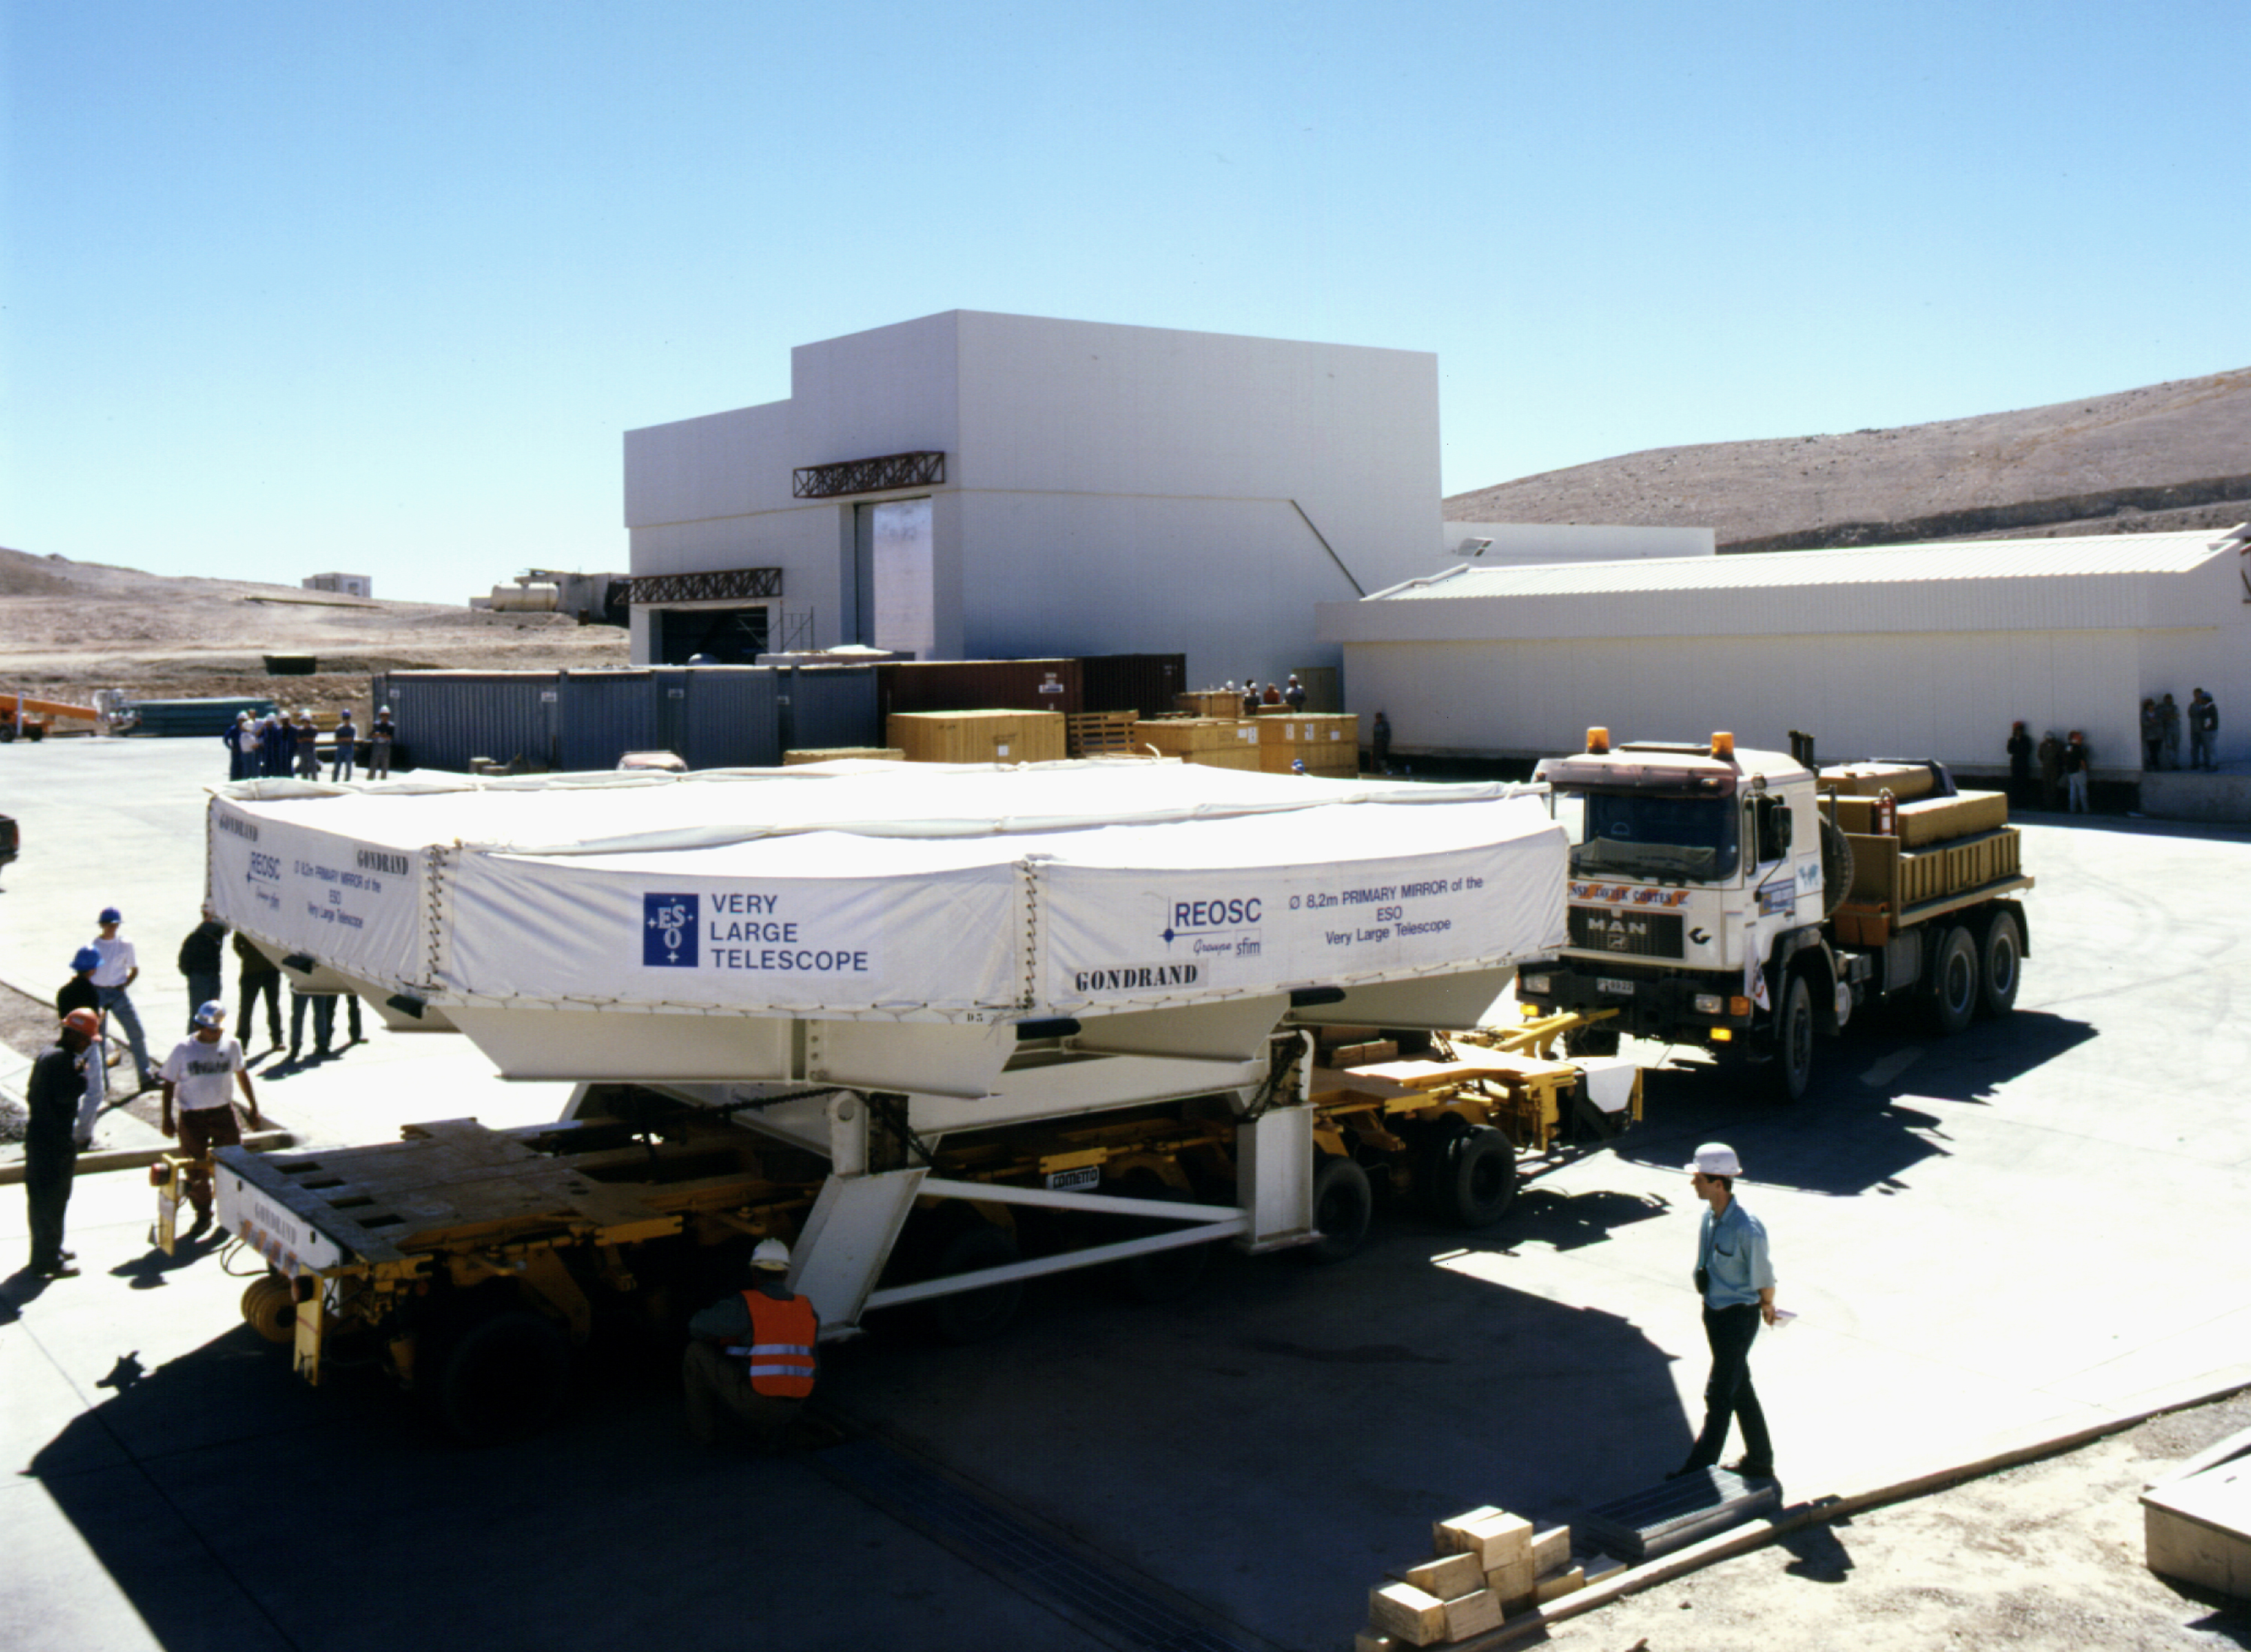

M1 mirror: home

The trailer with its precious cargo is parked next to the Mirror Maintenance Building at the base camp.

Credit: ESO